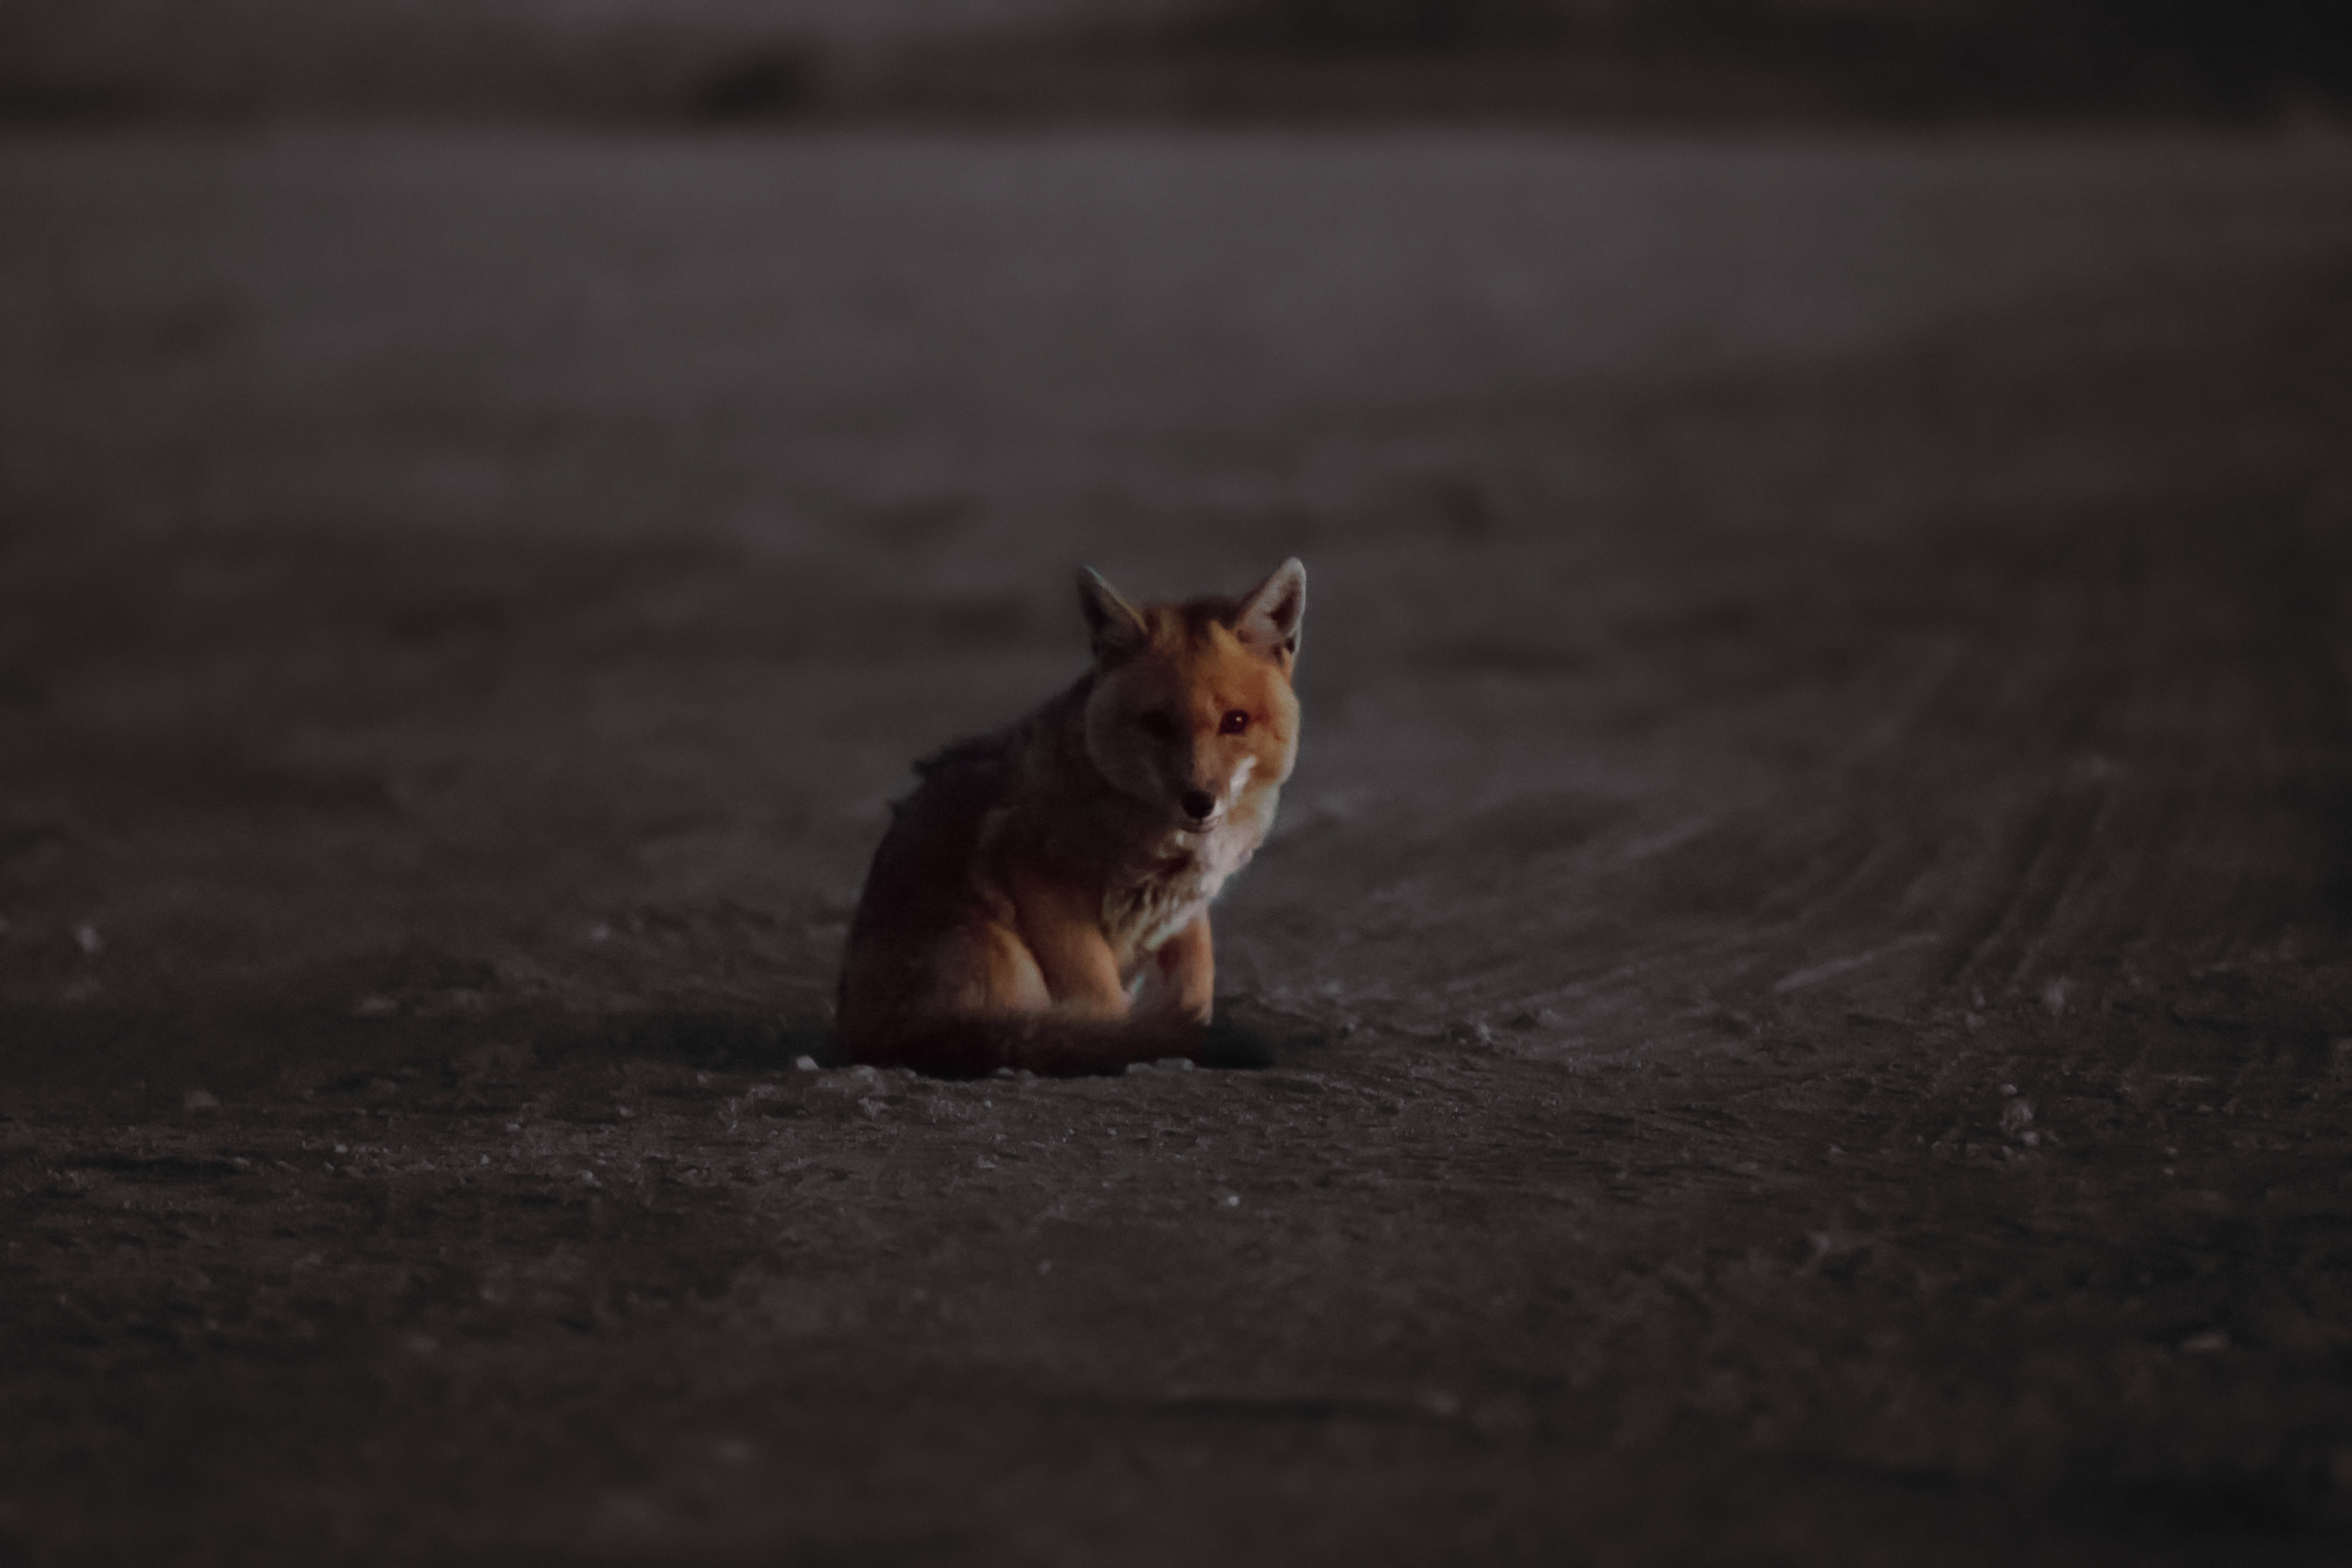

ESO observatory fauna

One of the many examples of local fauna, a fox, is photographed at one of ESO's Chilean observatories.

Credit: A. Duro/ESO